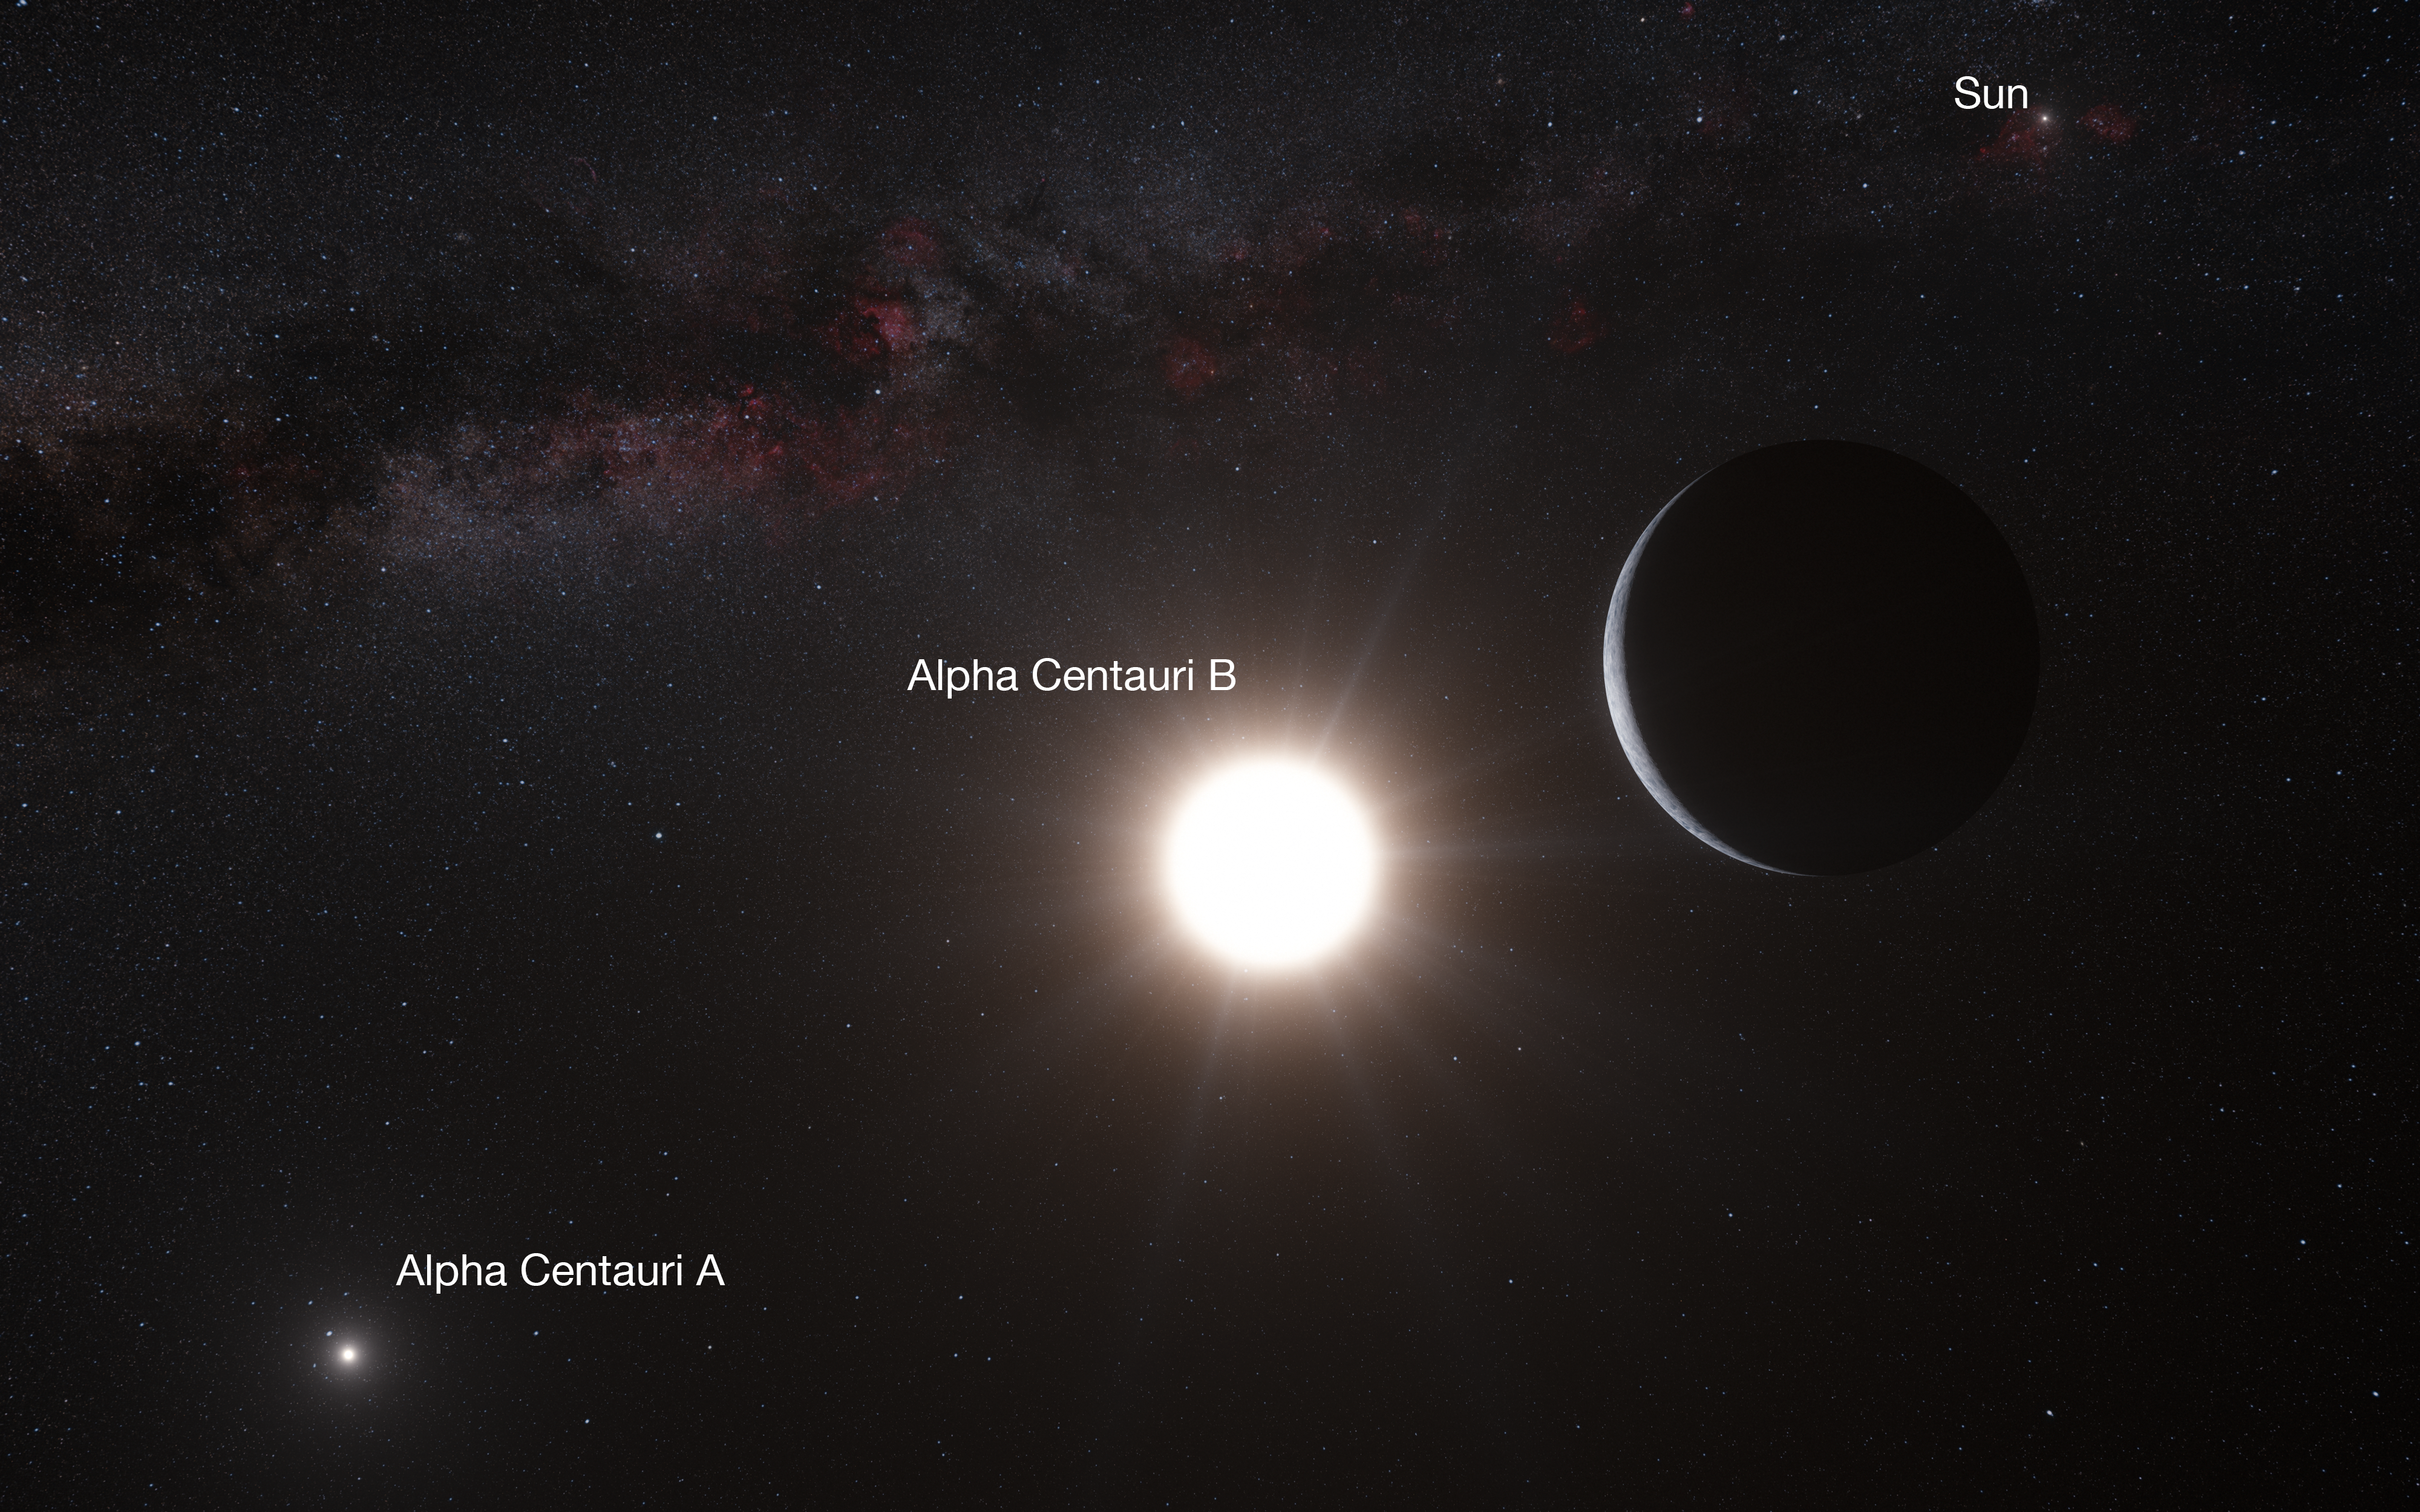

Artist’s impression of the planet around Alpha Centauri B (annotated)

This artist’s impression shows the planet orbiting the star Alpha Centauri B, a member of the triple star system that is the closest to Earth. Alpha Centauri B is the most brilliant object in the sky and the other dazzling object is Alpha Centauri A. Our own Sun is visible to the upper right. The tiny signal of the planet was found with the HARPS spectrograph on the 3.6-metre telescope at ESO’s La Silla Observatory in Chile.

Credit: ESO/L. Calçada/Nick Risinger (skysurvey.org)